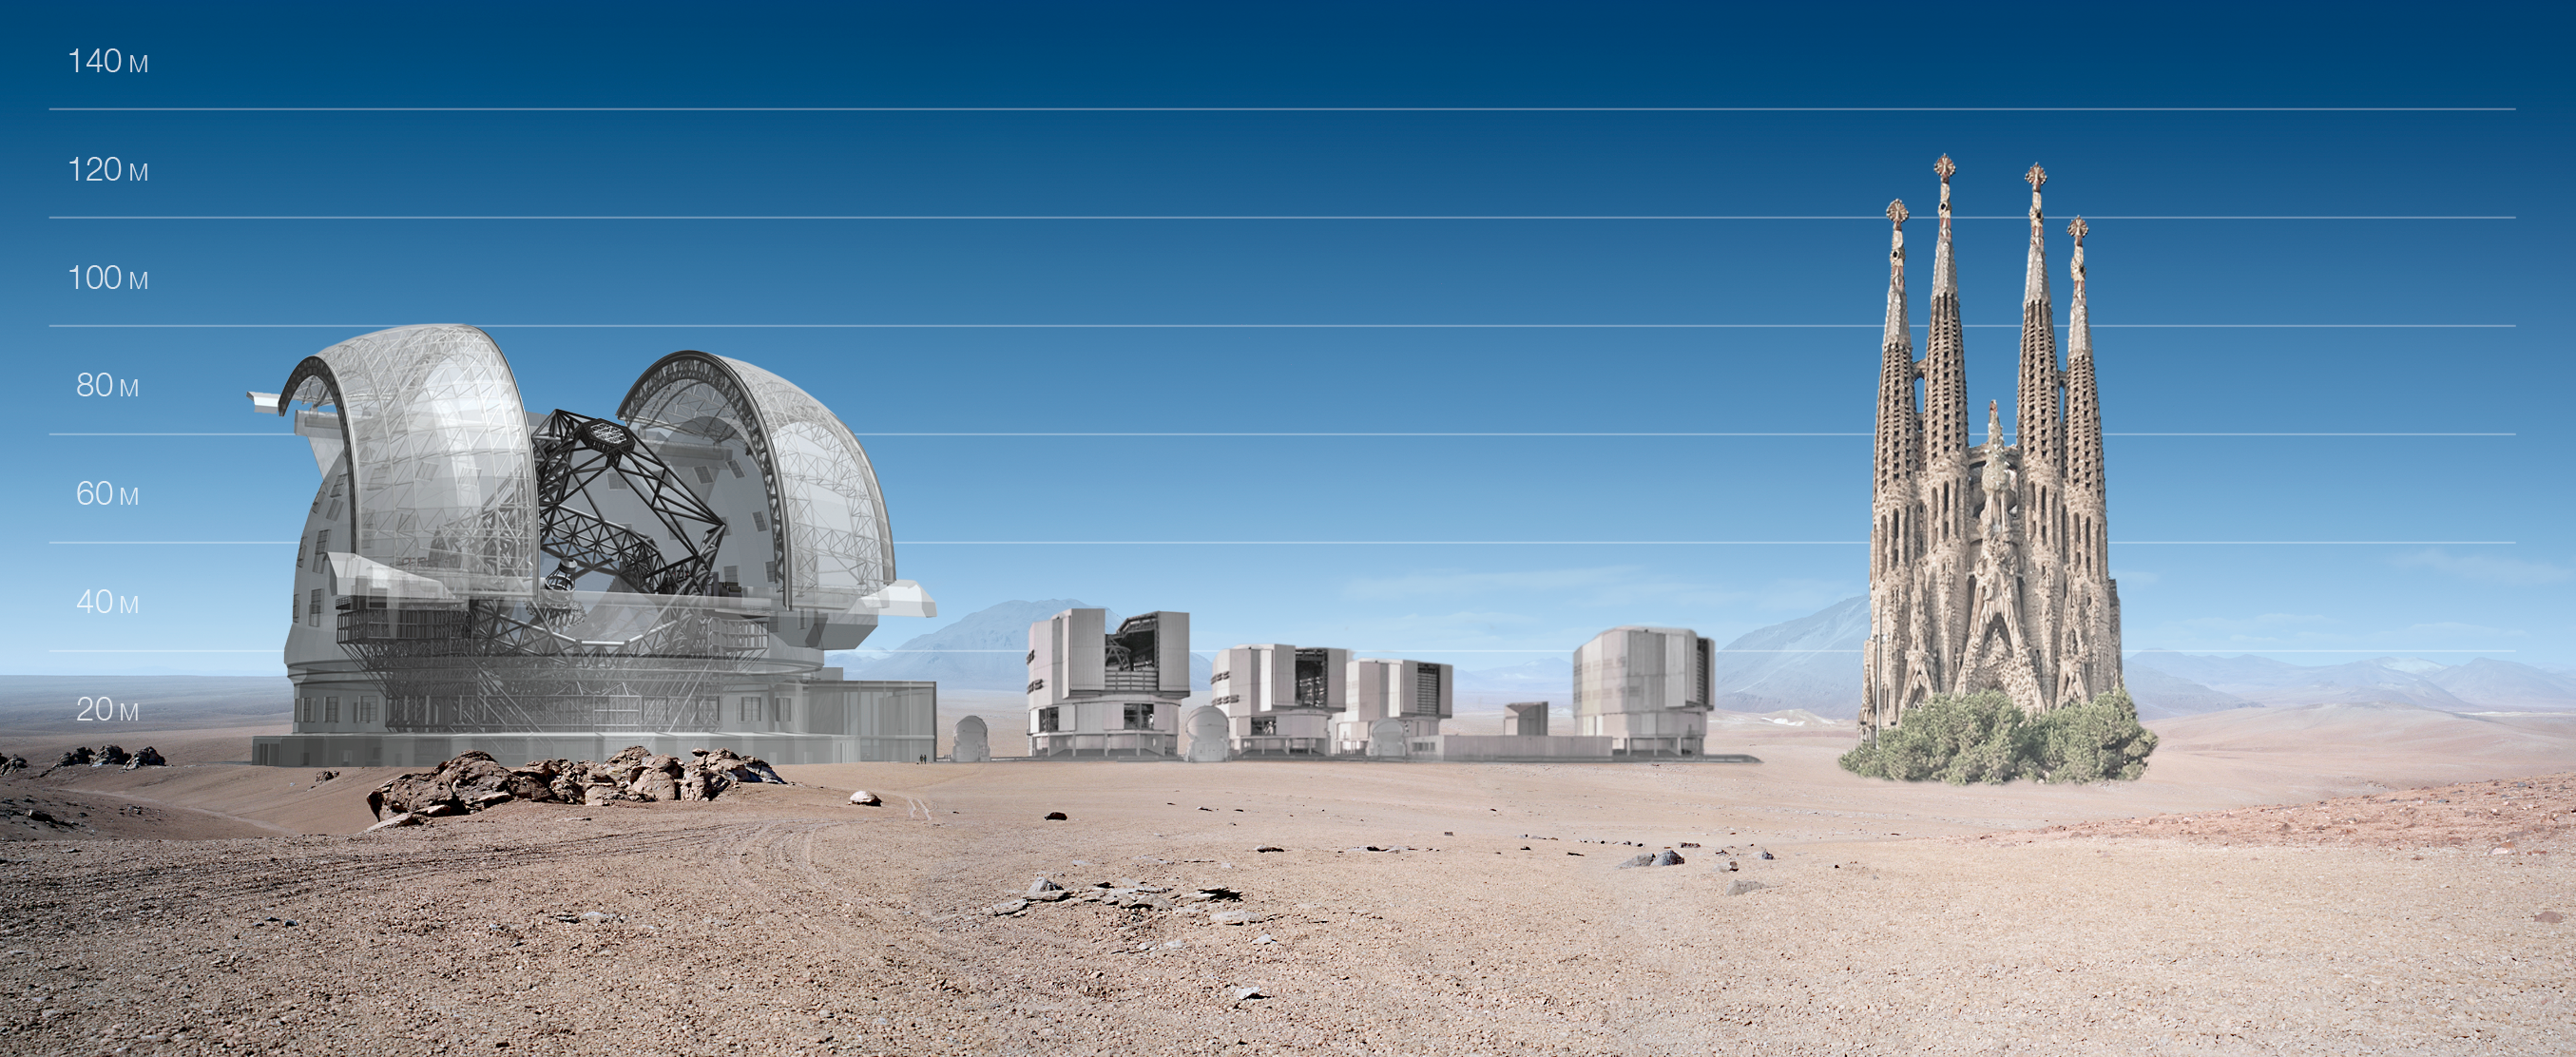

ELT and VLT vs Sagrada Familia

ELT and VLT sizes compared with Sagrada Familia.

The design for the ELT shown here was published in 2009 and is preliminary.

Credit: ESO